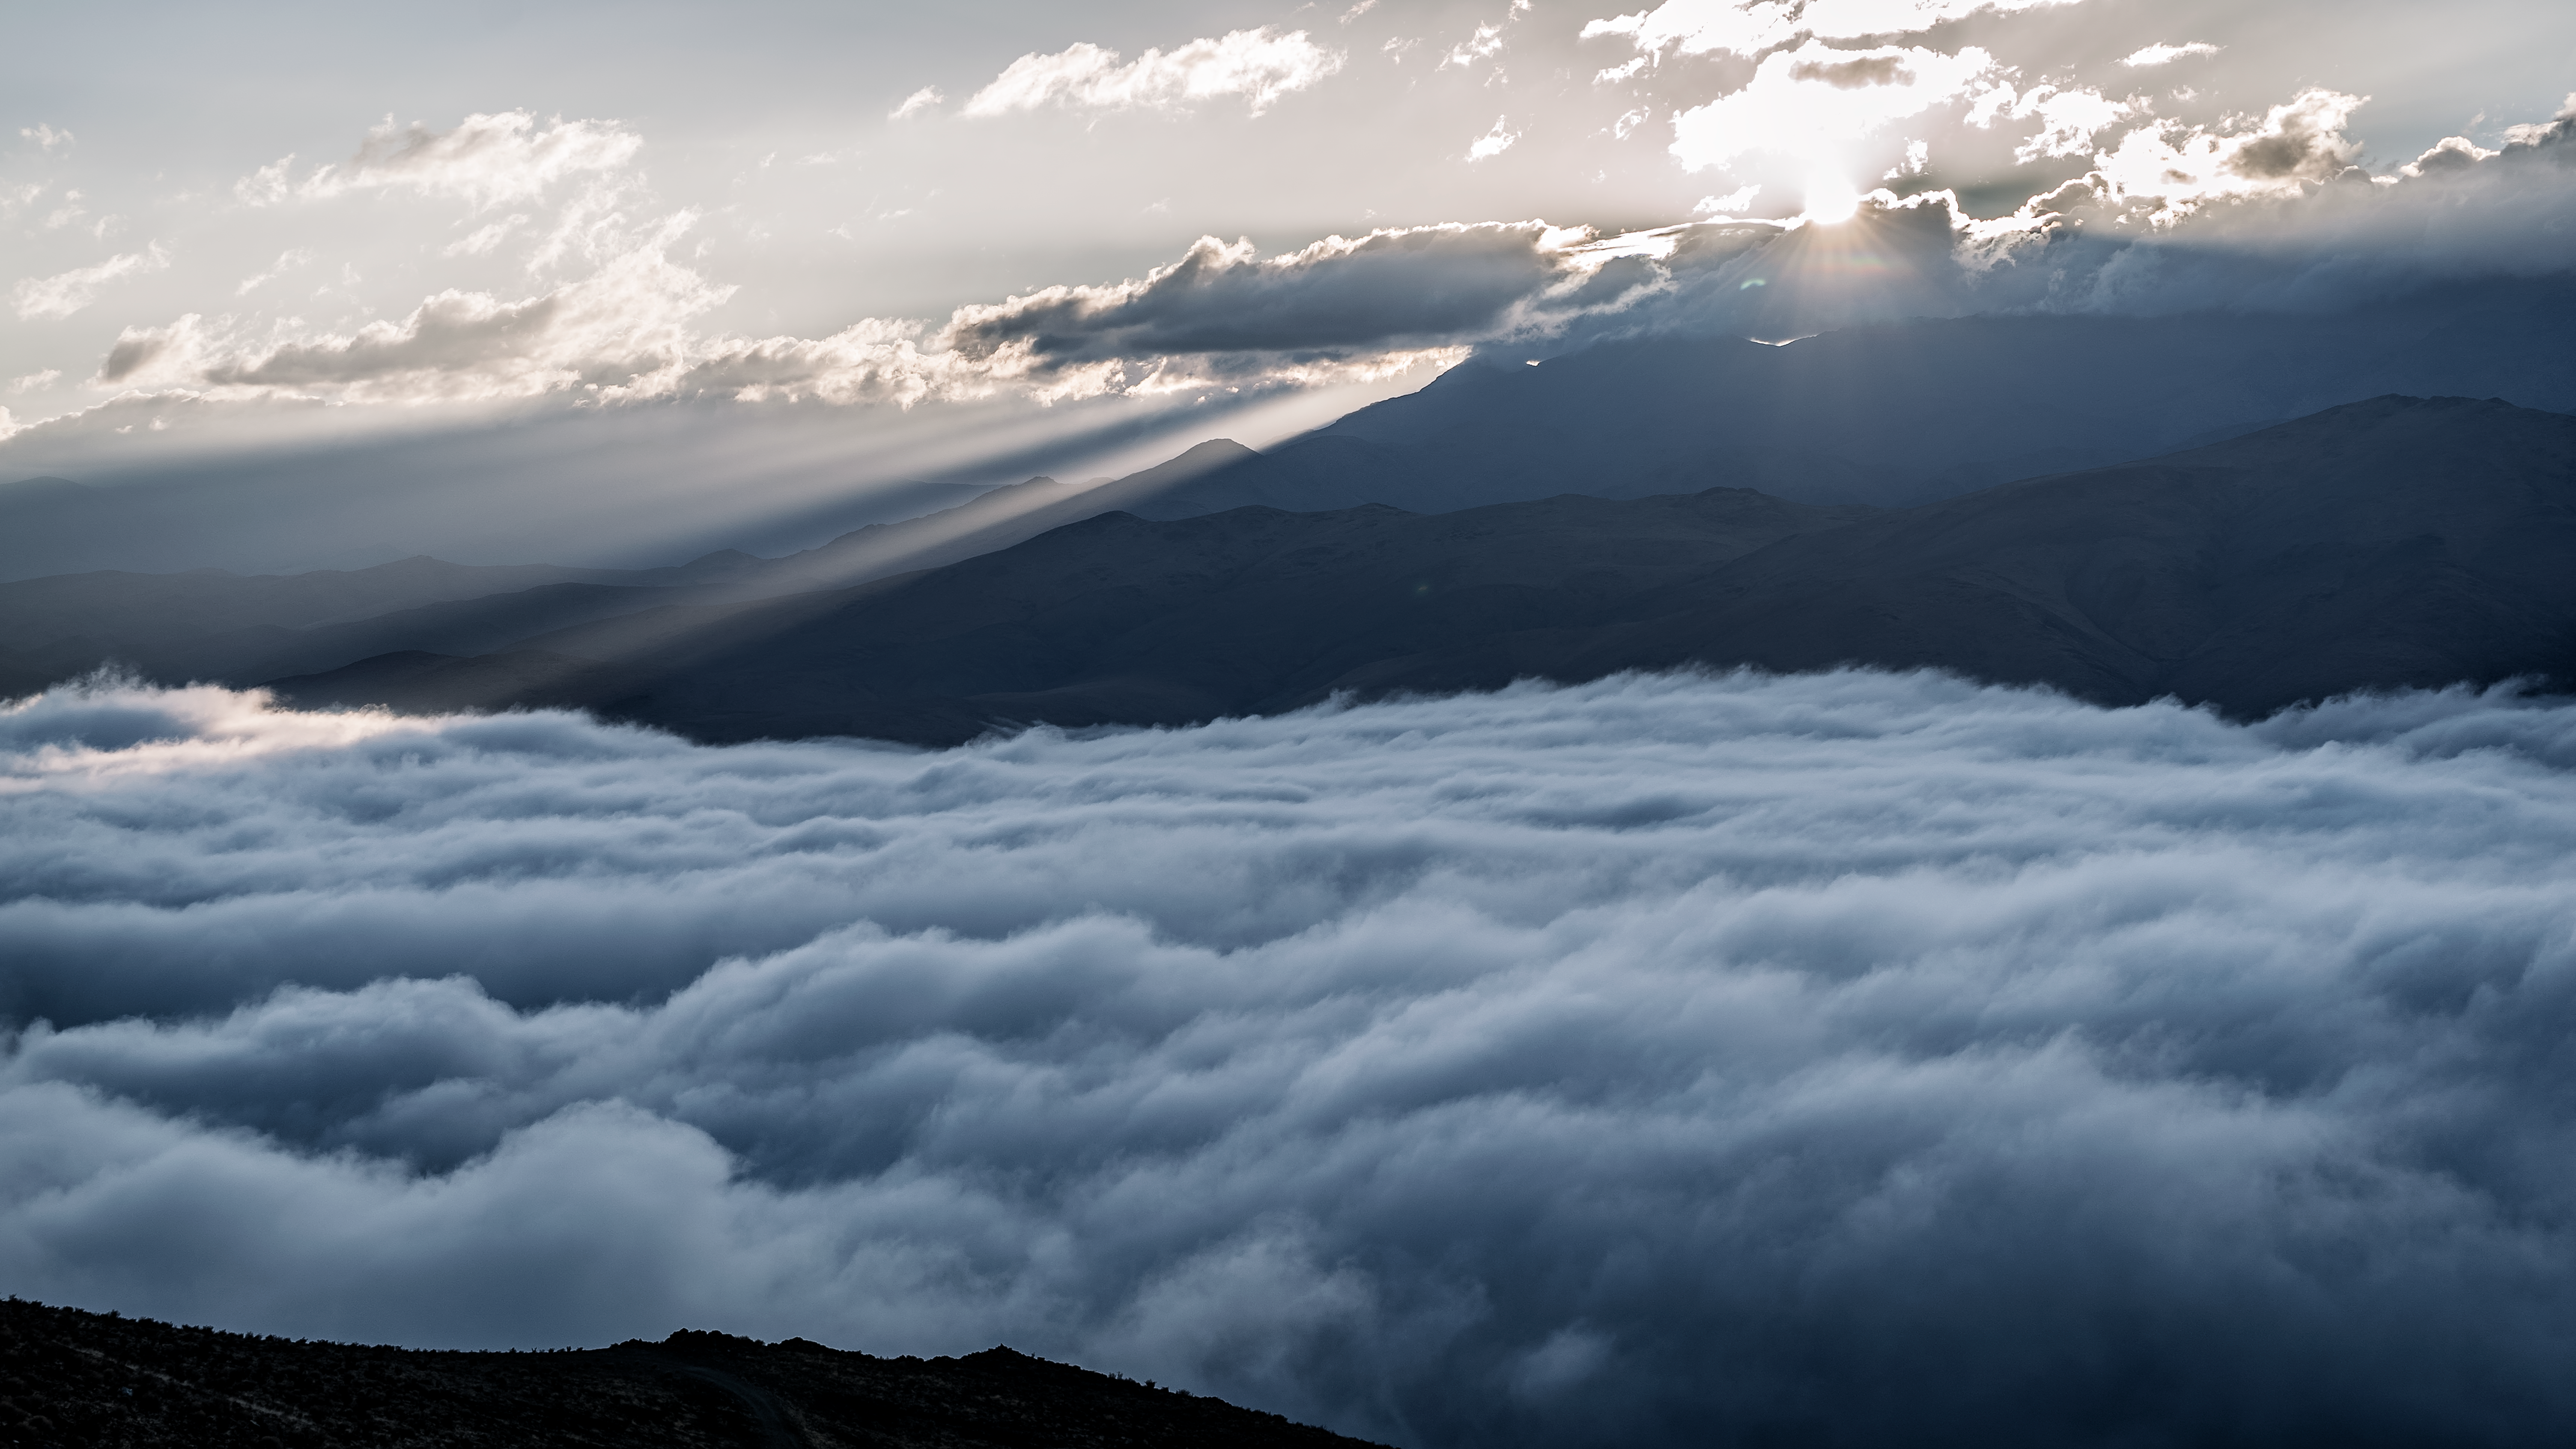

Beautiful Chilean mountains and a sea of clouds

A sea of clouds at the feet of beautiful Chilean mountains.

Credit: B. Wilmart/ESO